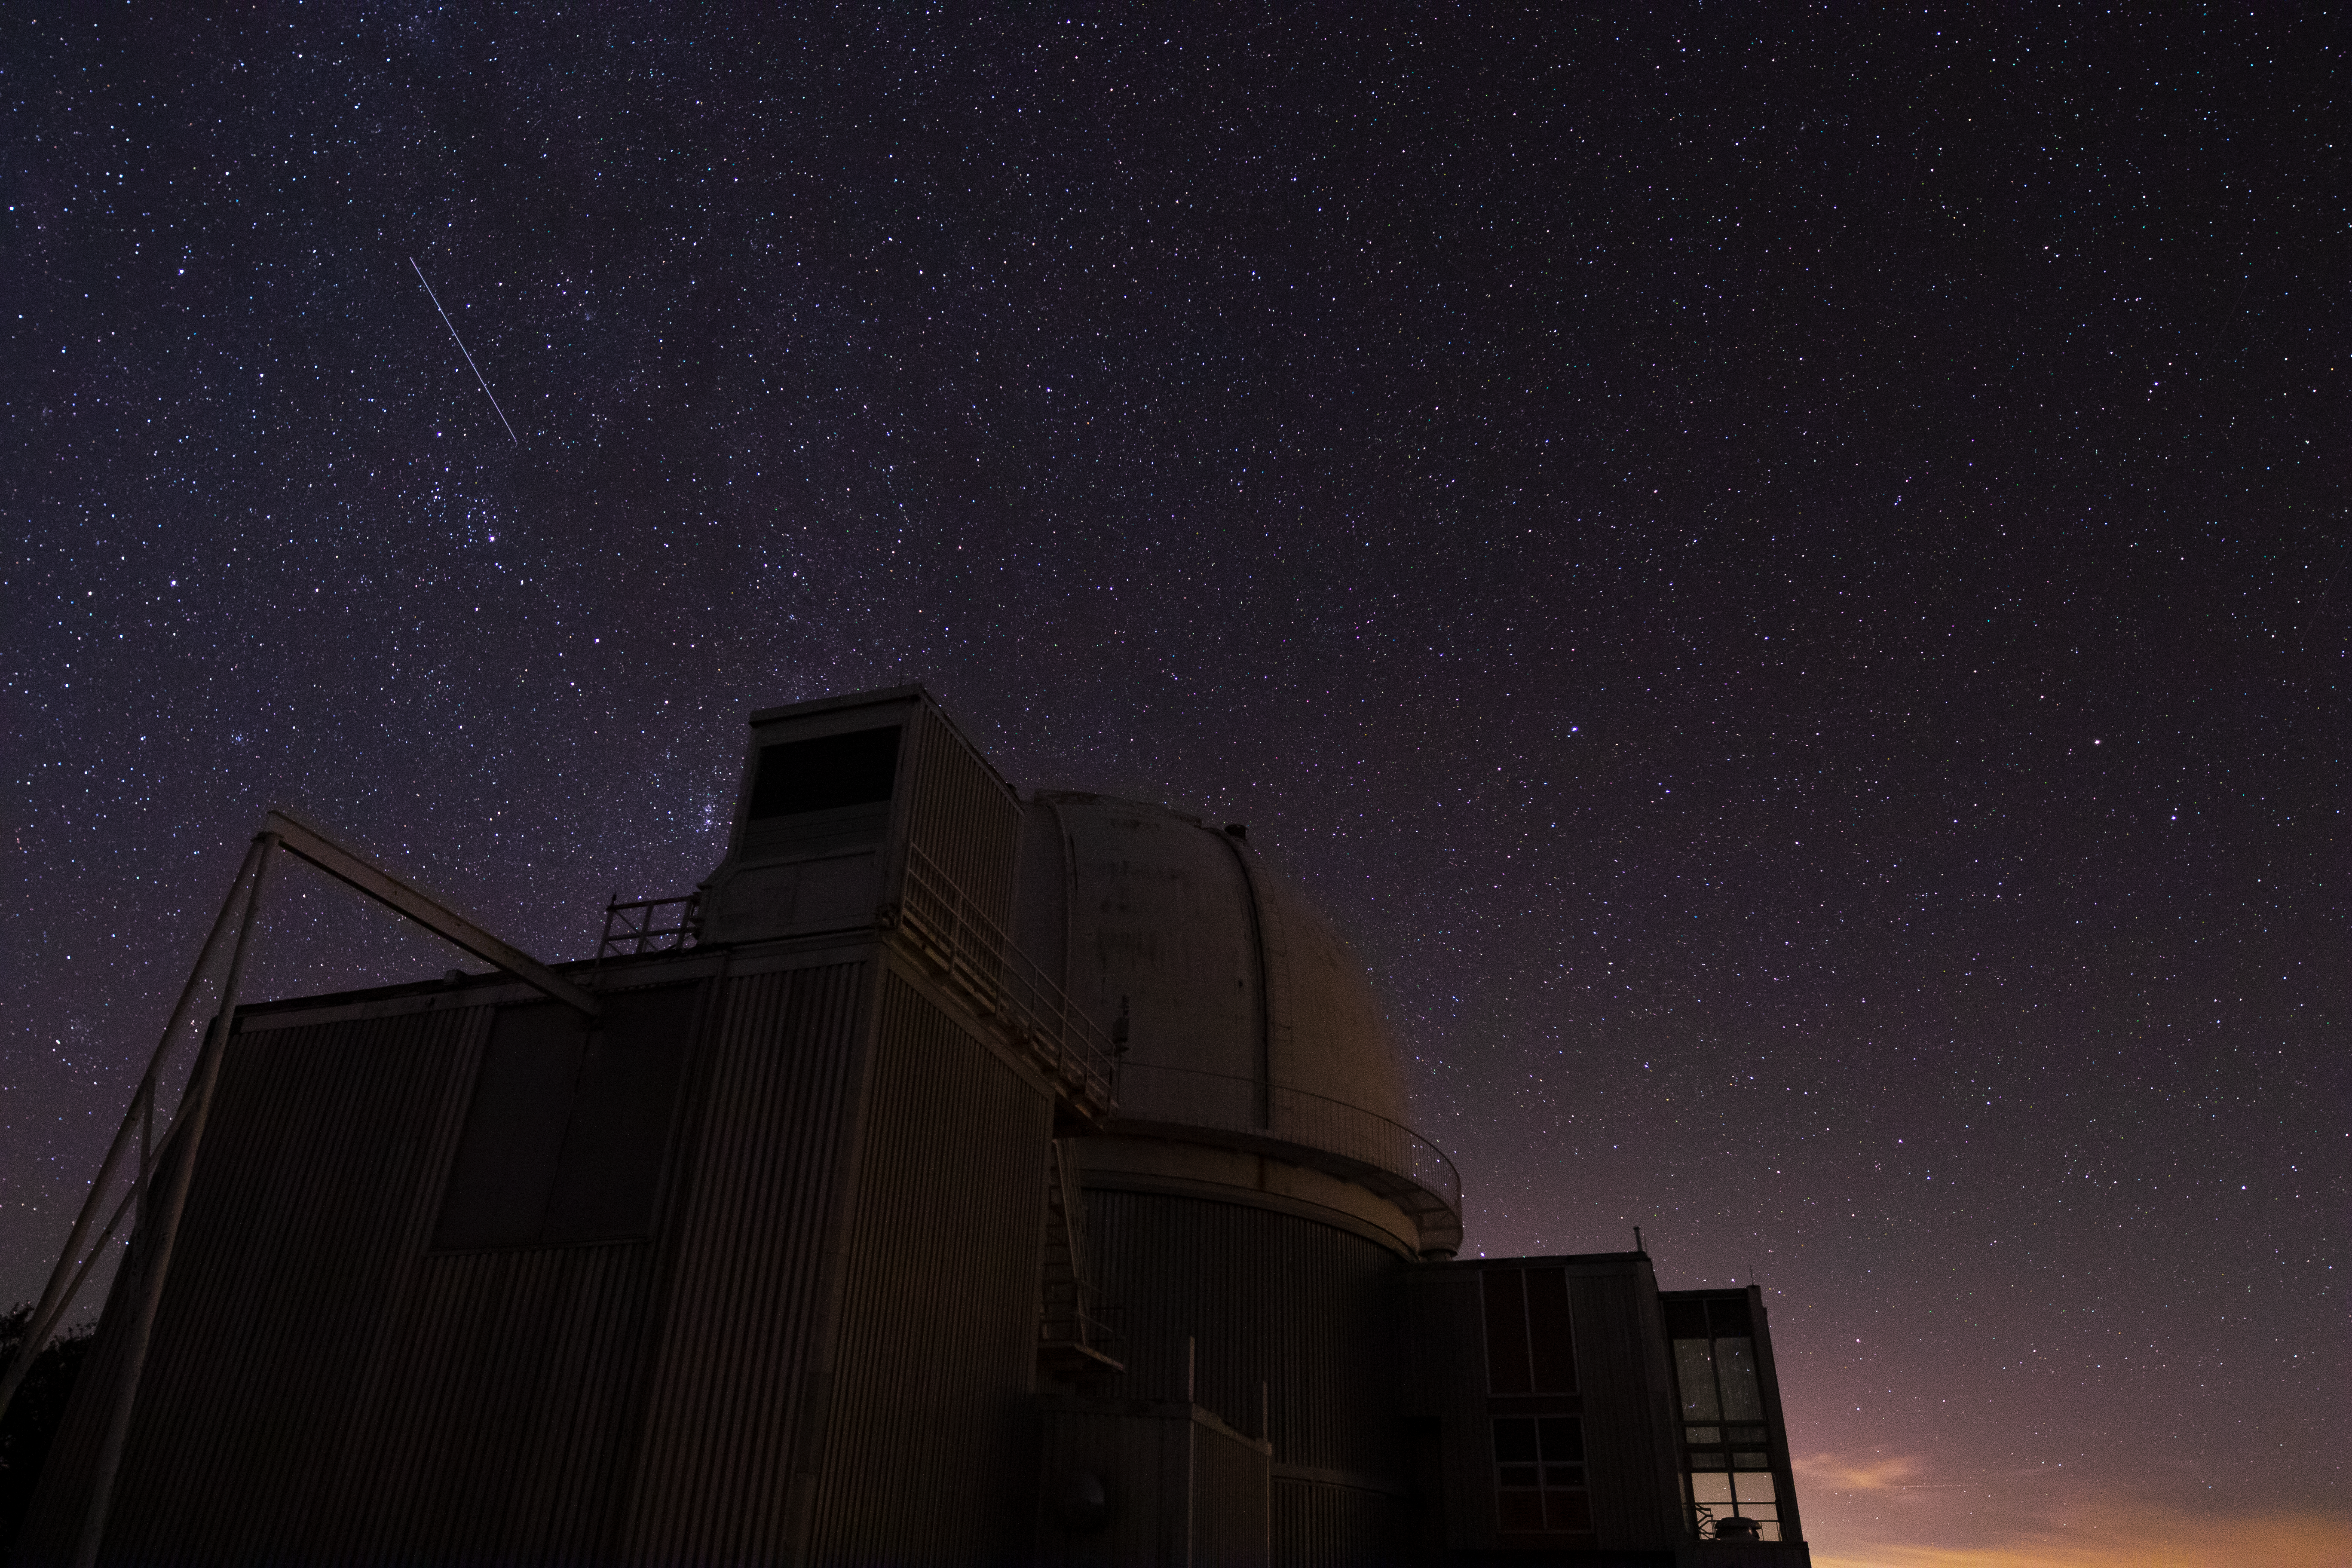

0.9-meter Coudé Feed Telescope at Night

The 0.9-meter Coudé Feed Telescope underneath a blanket of stars at Kitt Peak National Observatory in Arizona. In the background towards the upper left, one can see a meteor shooting across the sky.

Credit: Kitt Peak National Observatory/NOIRLab/NSF/AURA/P. Marenfeld